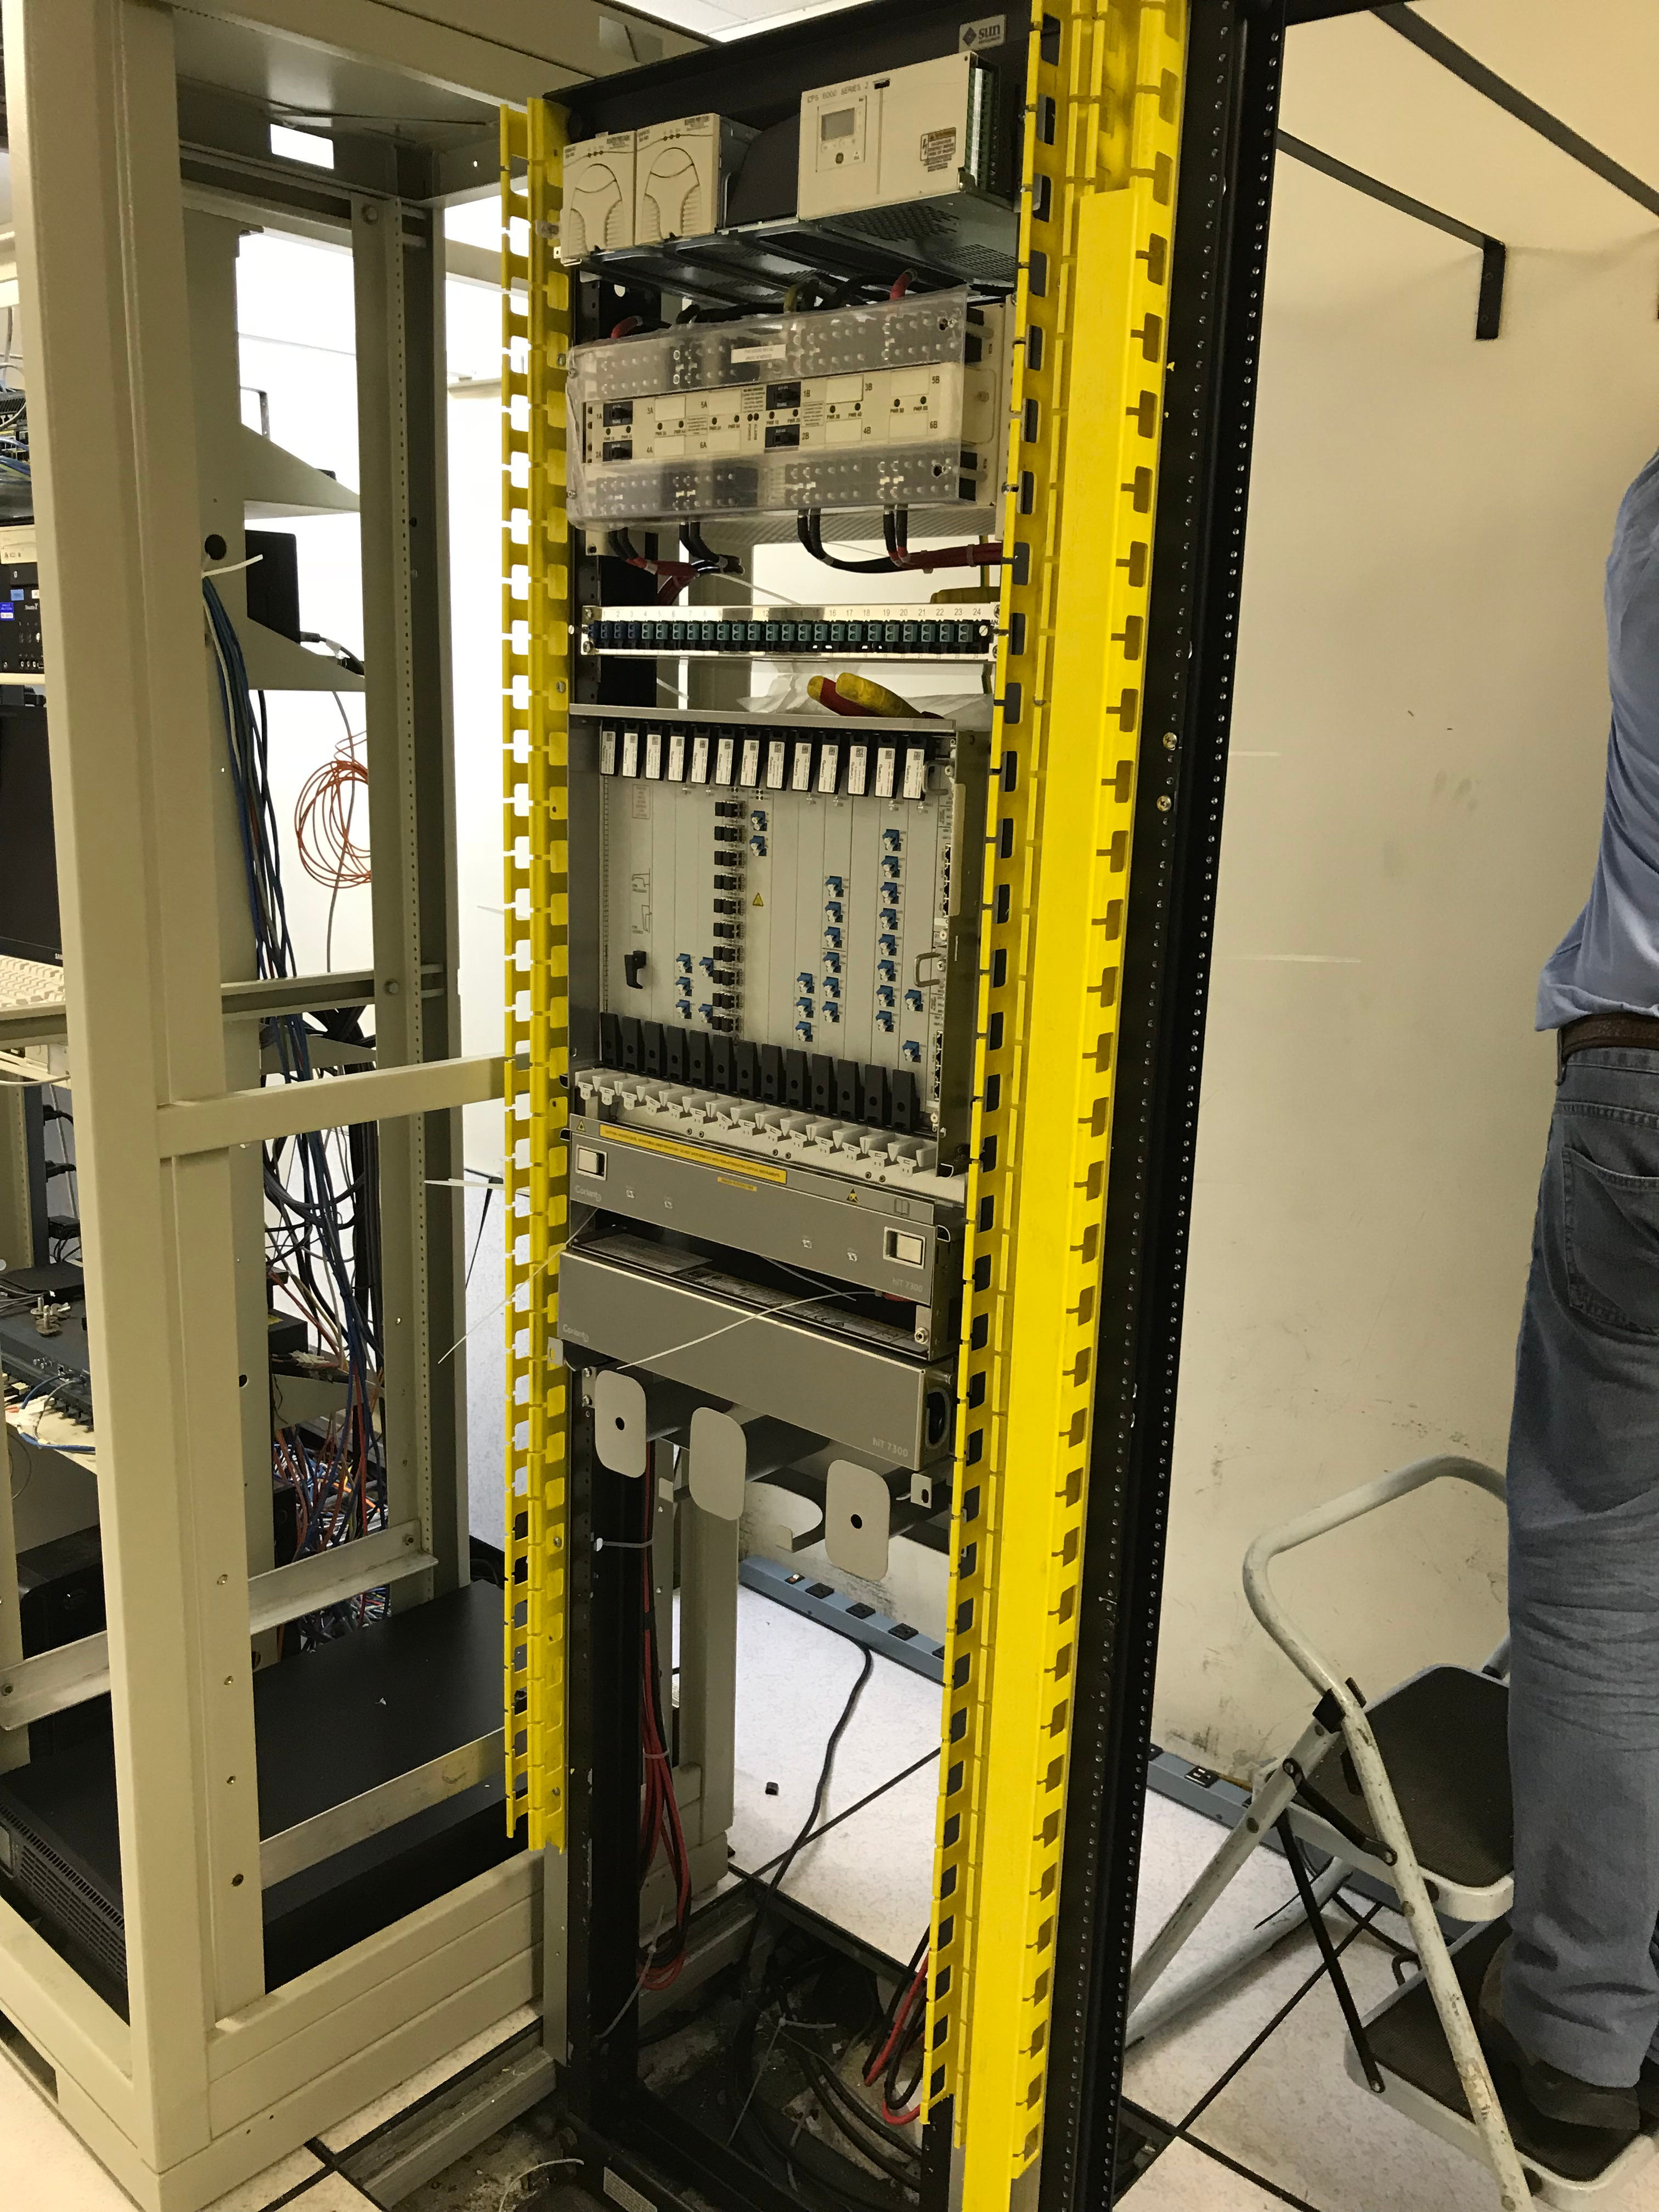

DWDM Installation Project - La Serena

LSST’s fiber-optic network came one milestone closer to activation last week; the AURA LSST Dense Wavelength Division Multiplexing (DWDM) Network Equipment that LSST will use initially was installed in several key locations.

Credit: Rubin Observatory/NSF/AURA